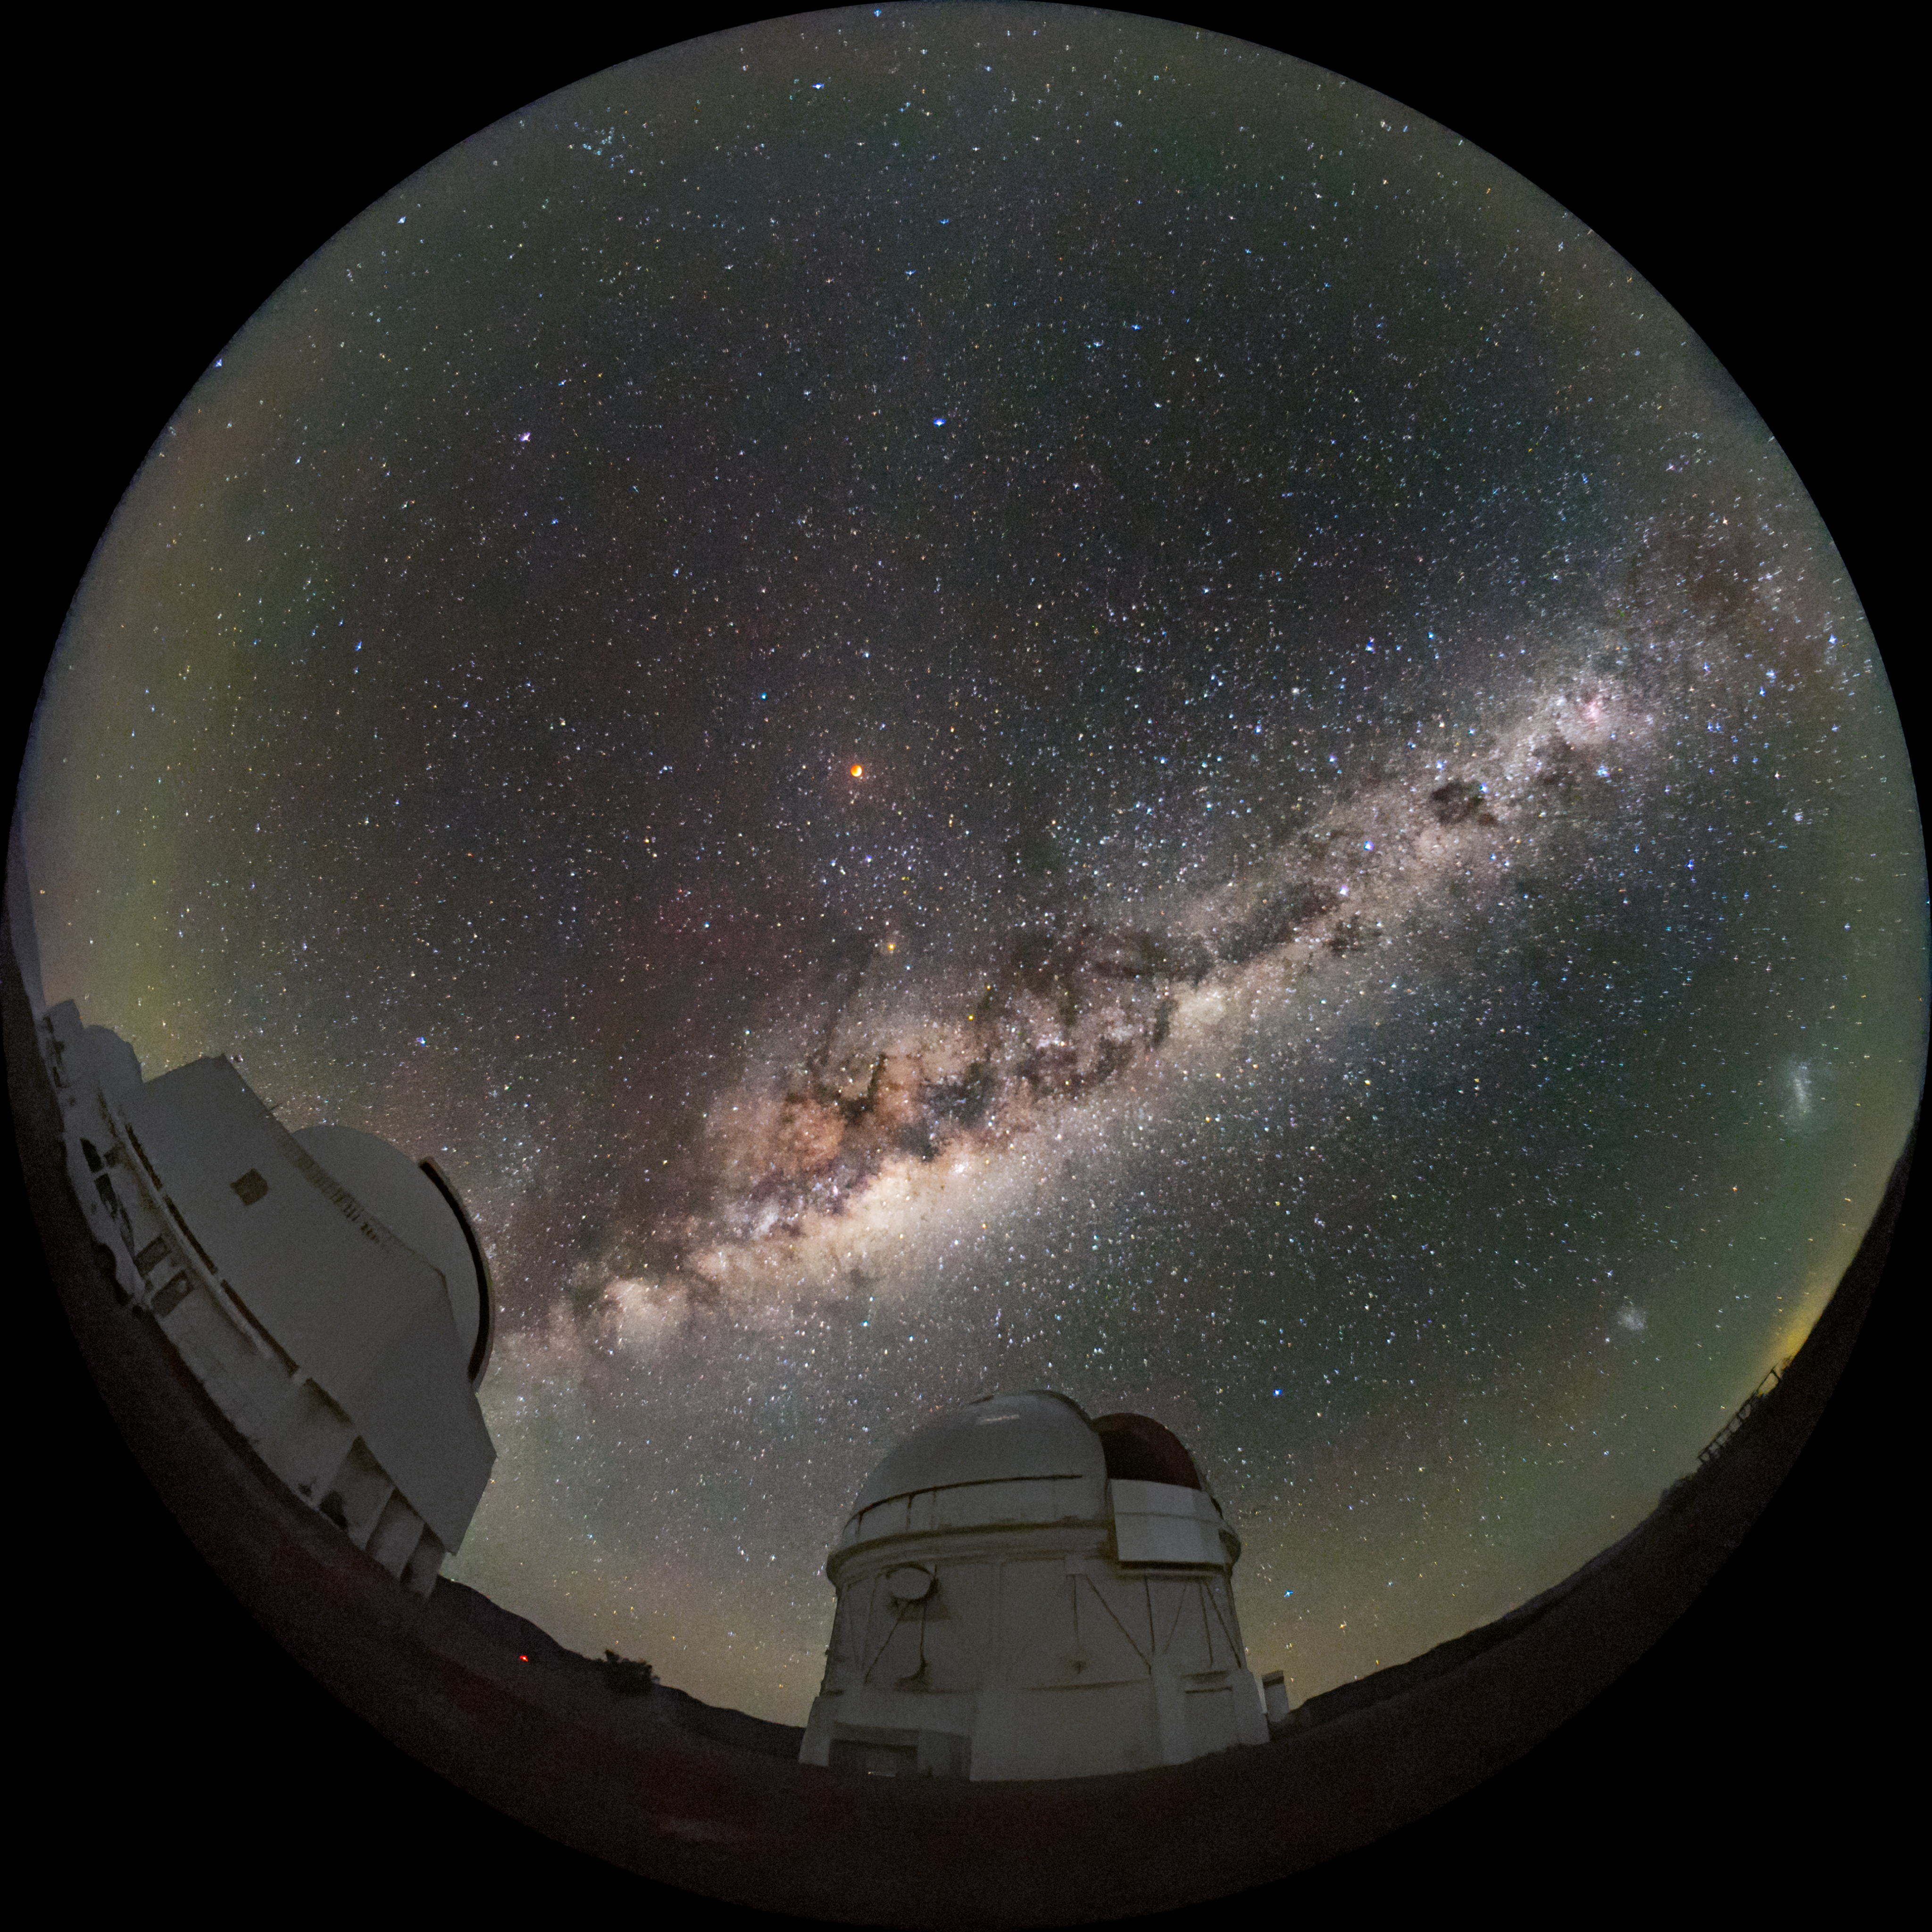

Total Lunar Eclipse over Cerro Tololo

A total lunar eclipse transformed the sky on the evening of 15 May 2022 and photographers at NOIRLab facilities in Arizona and Chile took advantage of clear skies to capture the event.

This week’s Image of the Week shows the eclipse as seen from Cerro Tololo Inter-American Observatory (CTIO), a Program of NSF NOIRLab, near La Serena, Chile. The crimson Moon shines above the Milky Way in the center left of the image. At the bottom of the image are the Víctor M. Blanco 4-meter Telescope (center) and Curtis Schmidt Telescope (left). In the southern hemisphere, the eclipse appeared extraordinarily dark as a result of the ash from the 2021 Hunga Tonga–Hunga Ha'apai volcanic eruption.

In the northern hemisphere, the lunar eclipse was captured in this close-up image taken from the Visitor Center at Kitt Peak National Observatory (KPNO), also a Program of NSF NOIRLab, near Tucson, Arizona. You can read more about how a lunar eclipse happens in this recent Image of the Week.

The eclipse was the longest total lunar eclipse visible from the Americas since 1989. It also coincided with a “supermoon”, which occurs when the Moon is at its nearest point to Earth.

Credit: CTIO/NOIRLab/NSF/AURA/D. Munizaga